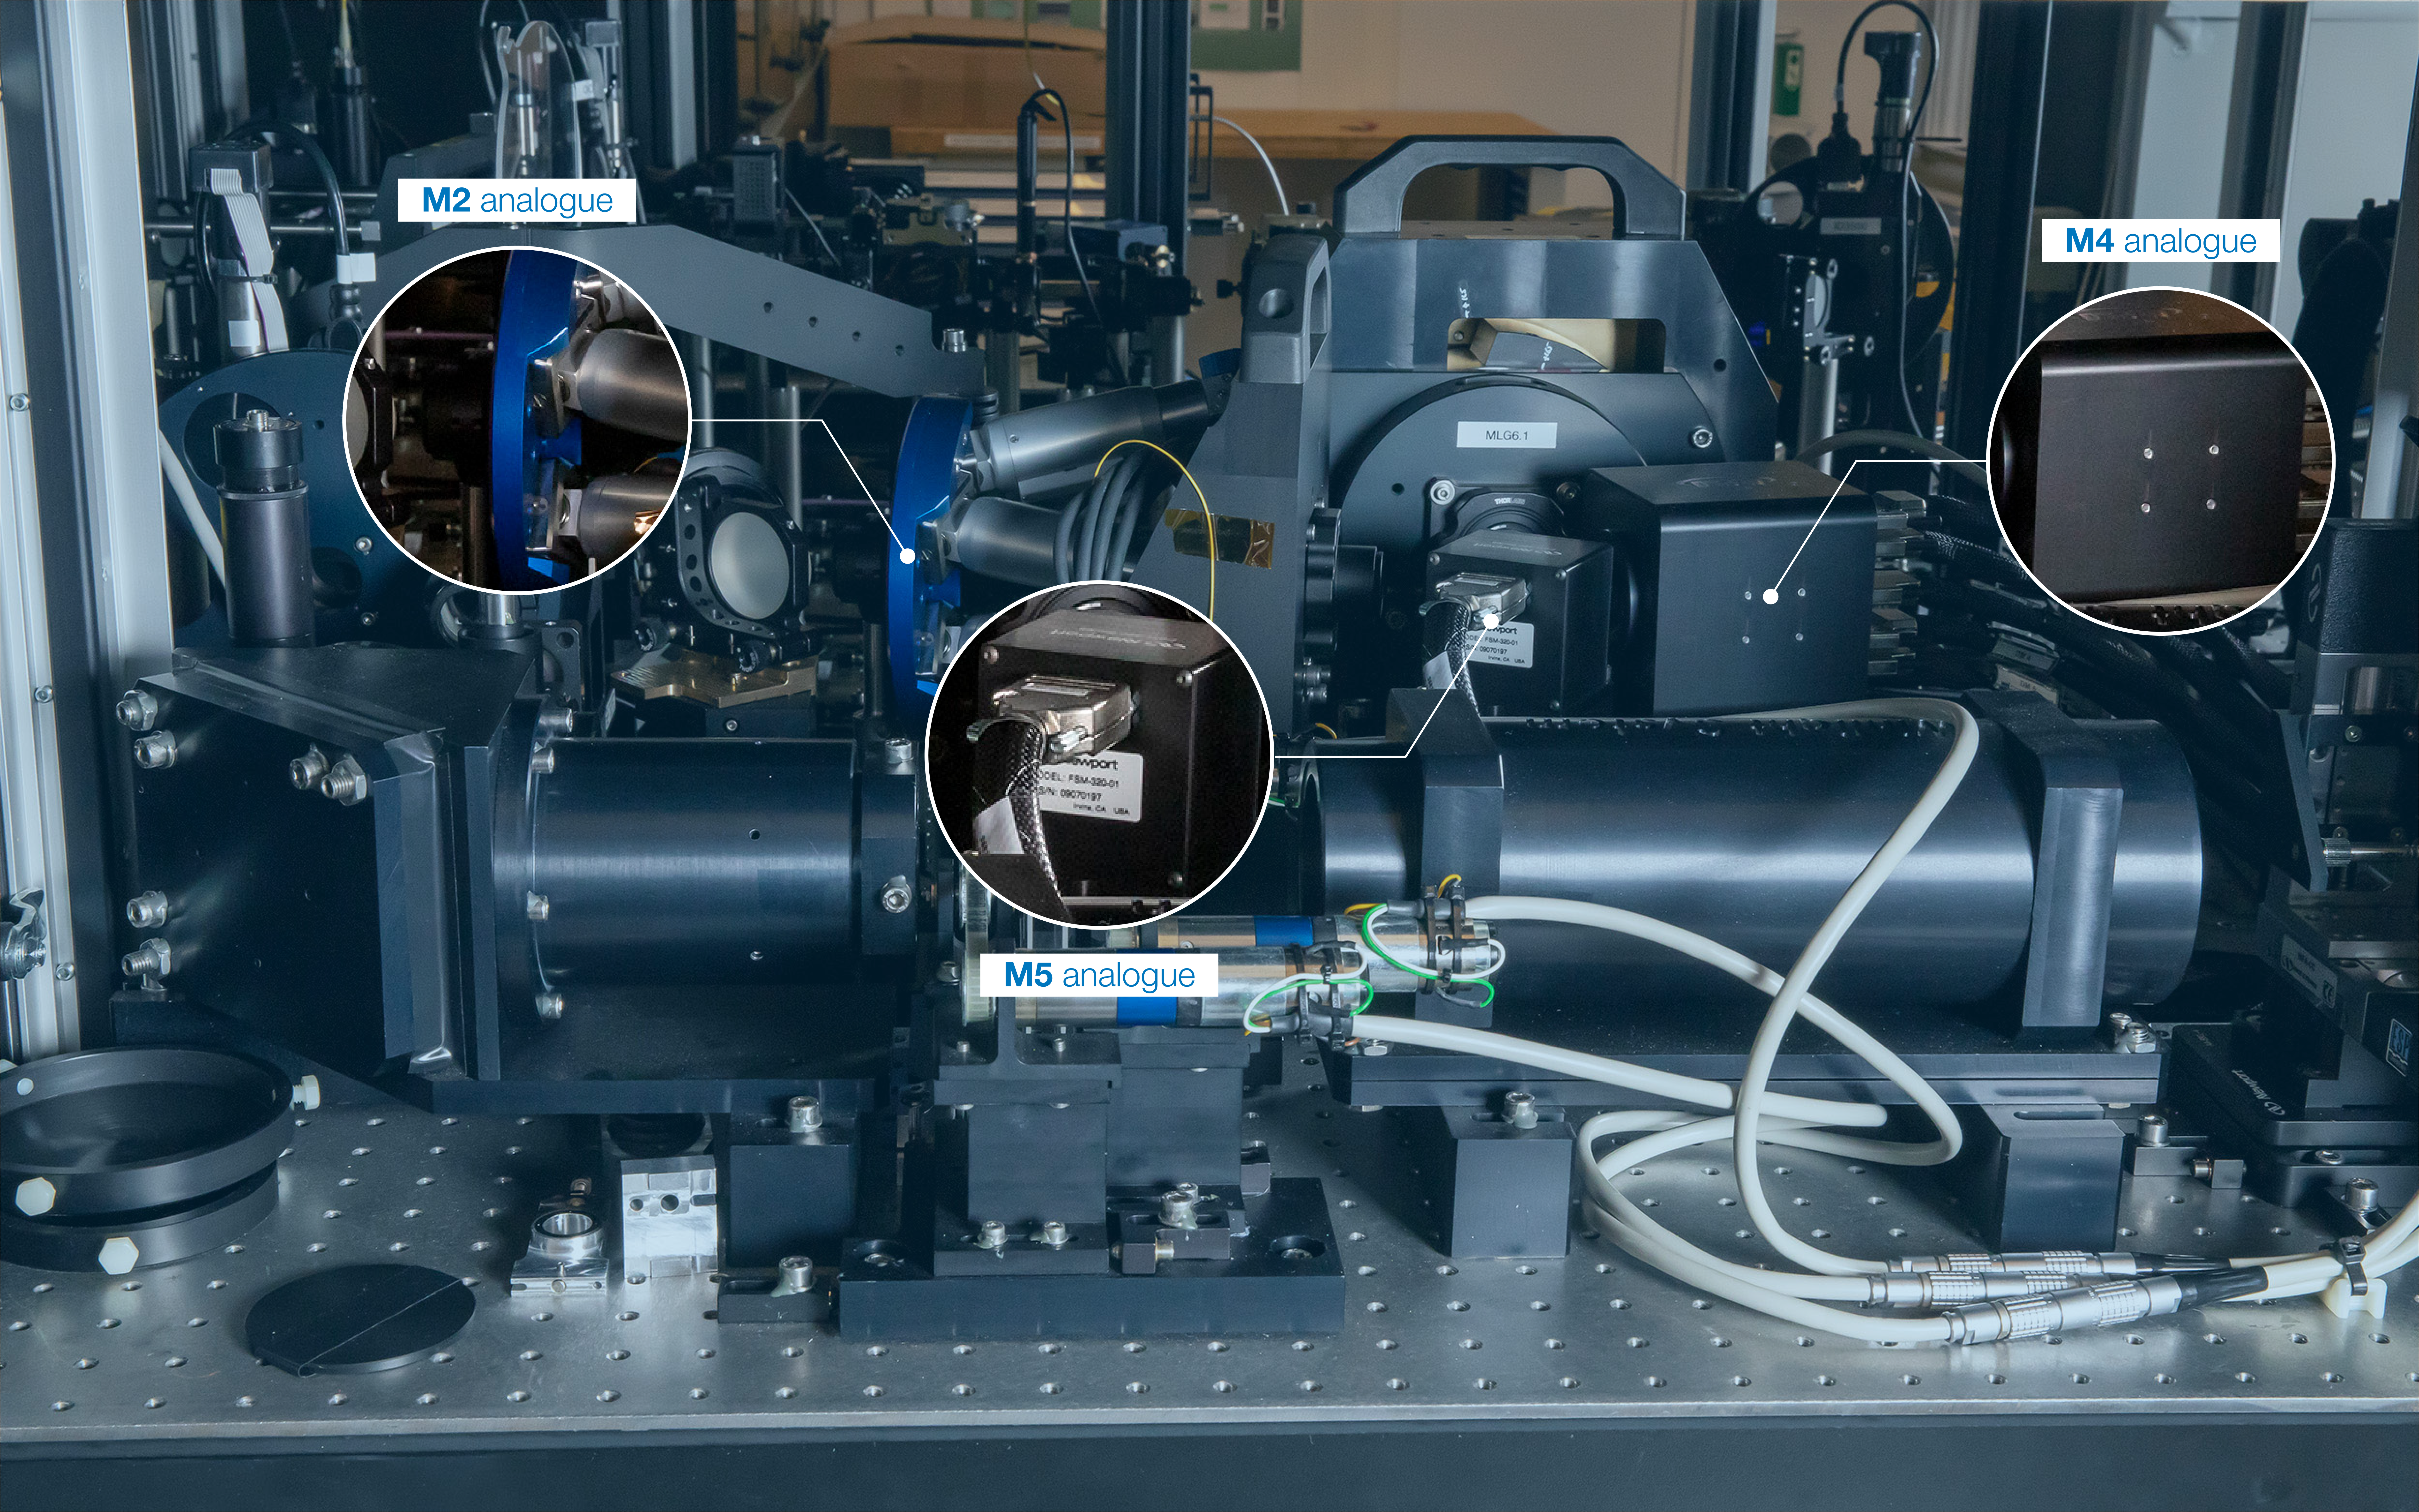

MELT M2 analogue

The Miniscule ELT (MELT)’s M2 analogue is a special lens assembly that emulates both M2 and M3 of the ELT and can also intentionally generate optical aberrations (such as astigmatism). These aberrations blur and distort images, allowing engineers to learn how to correct them on the ELT.

Credit: ESO